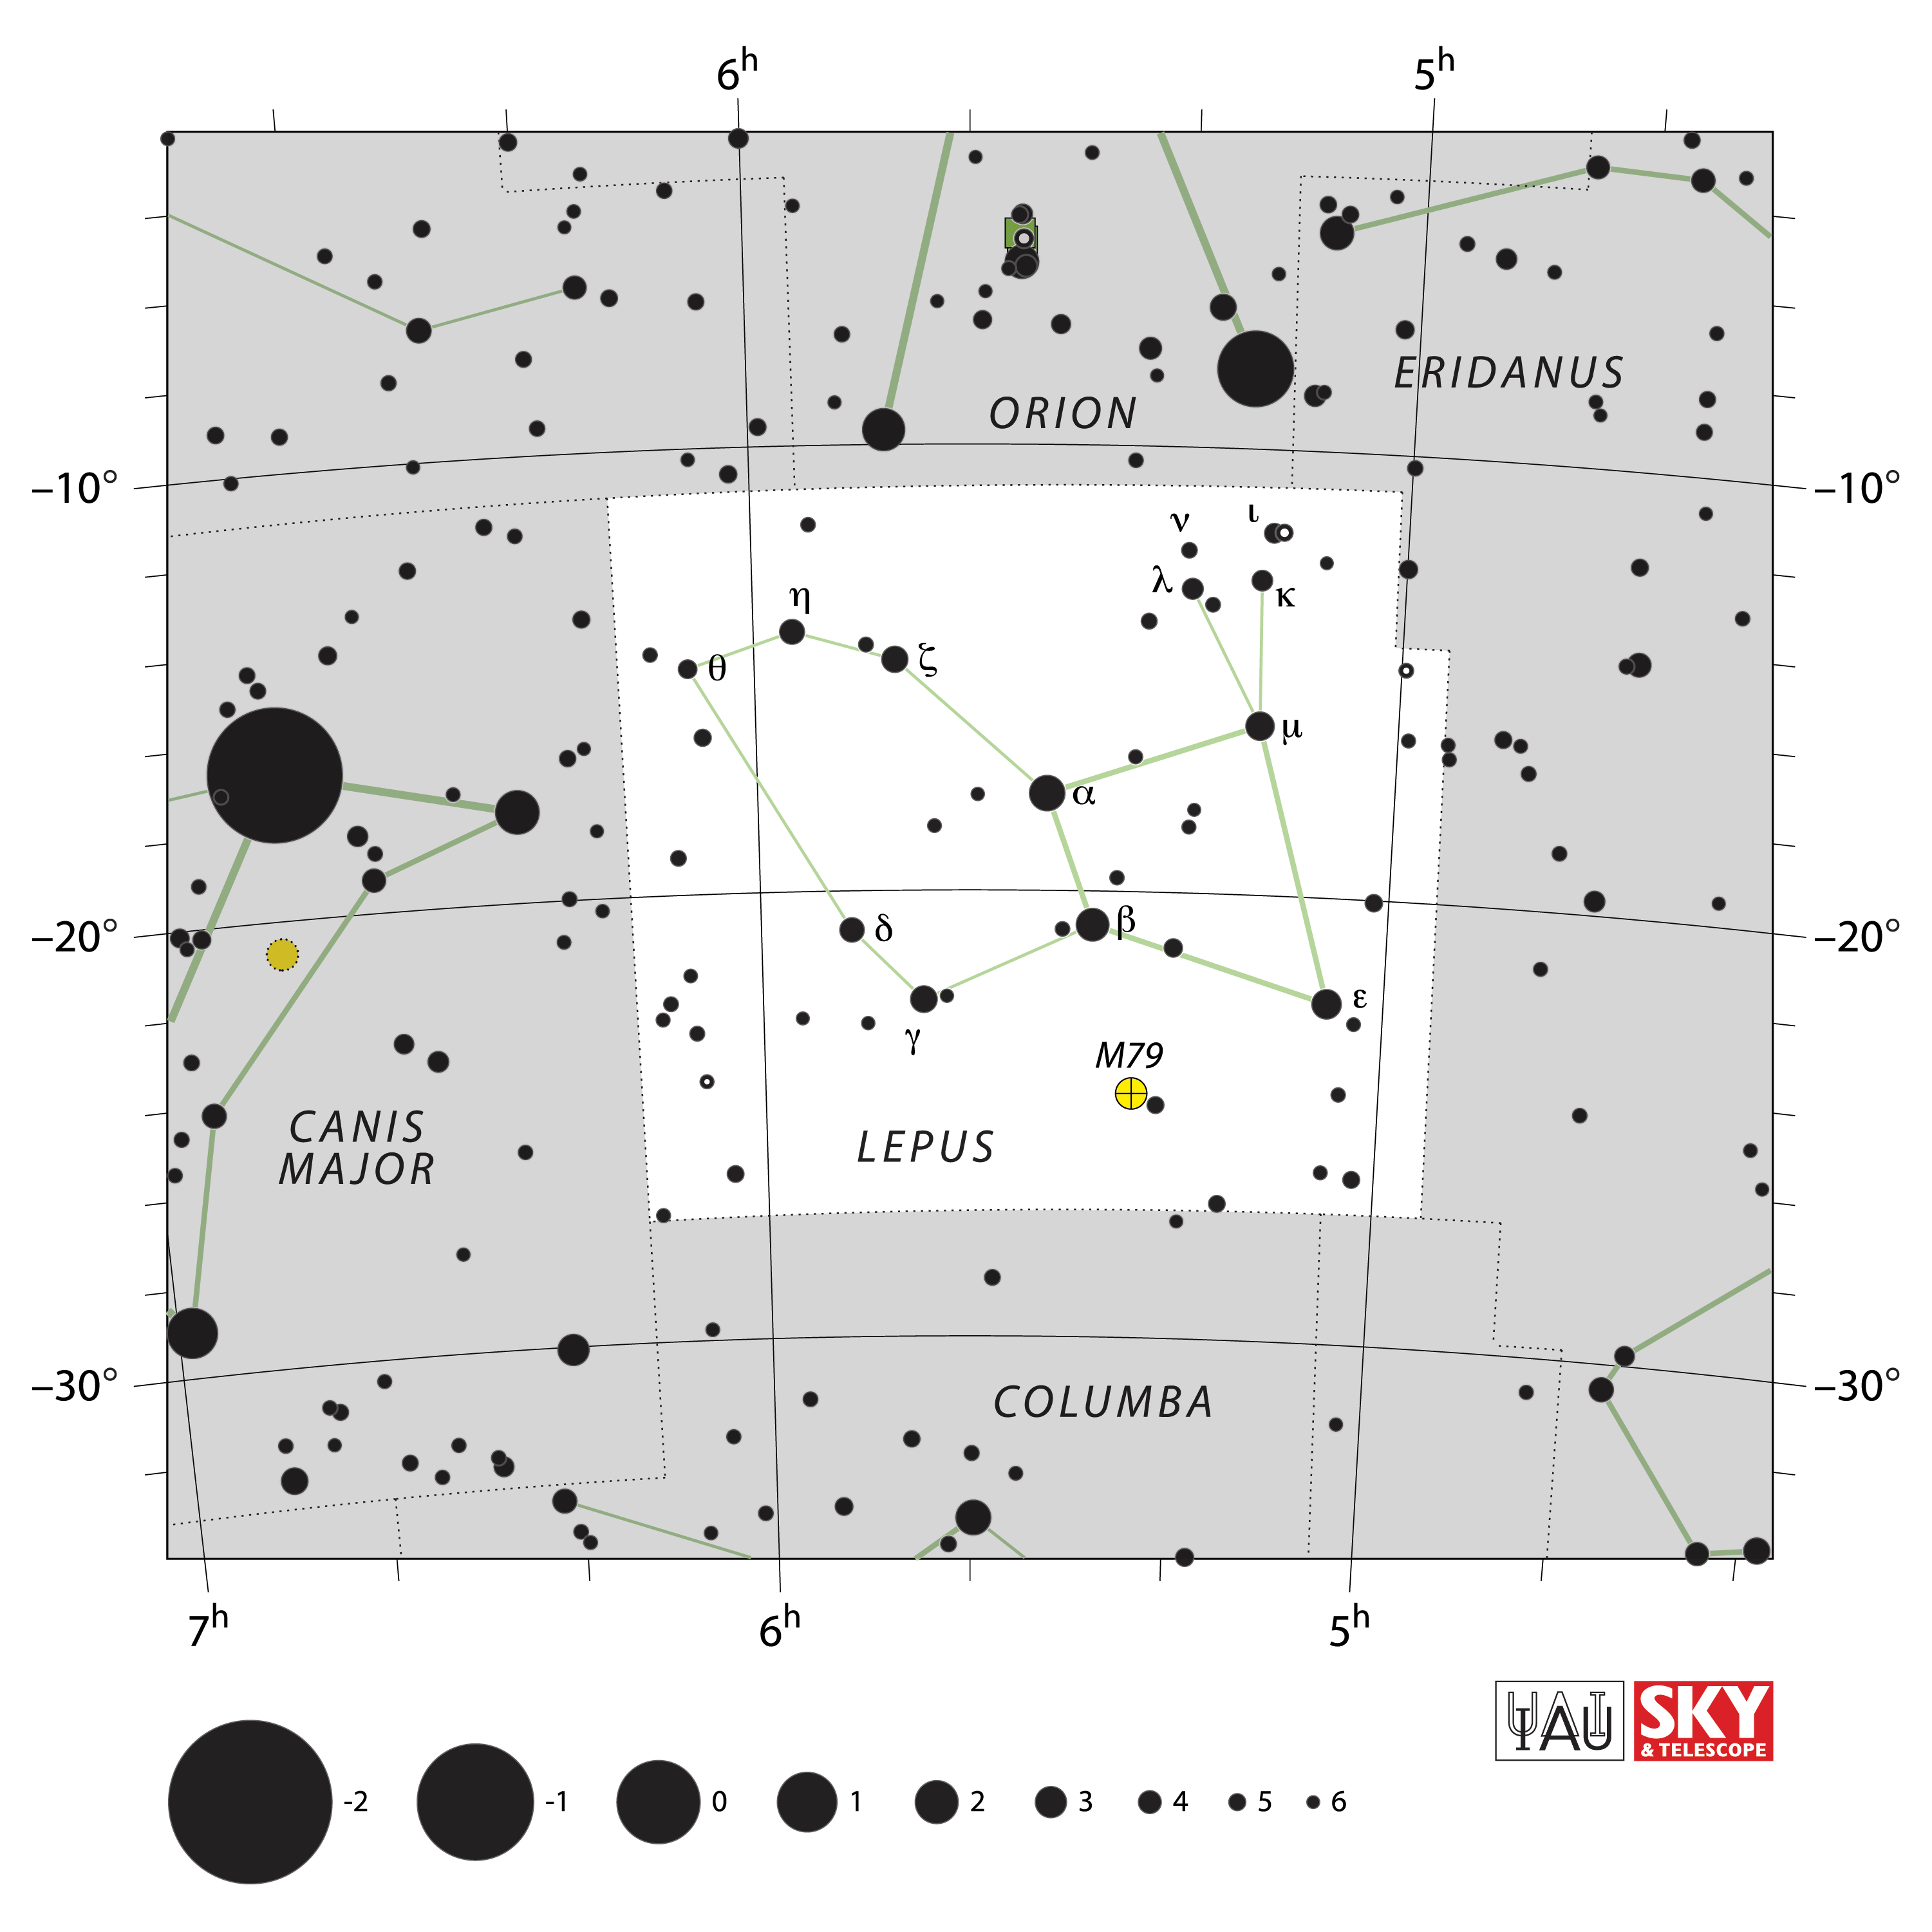

Lepus

Credit: IAU and Sky & Telescope